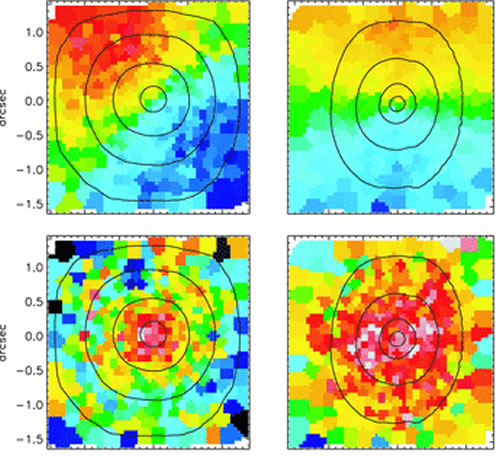

Velocity and velocity dispersion from the observations of NGC 524

The velocity (top) and velocity dispersion (bottom) from the observations of NGC 524 (left) and NGC 2549 (right) using the Near-Infrared Integral Field Spectrograph (NIFS) and the adaptive optics facility instrument ALTAIR with the laser guide star on the Gemini North telescope.

Credit: International Gemini Observatory/NOIRLab/NSF/AURA